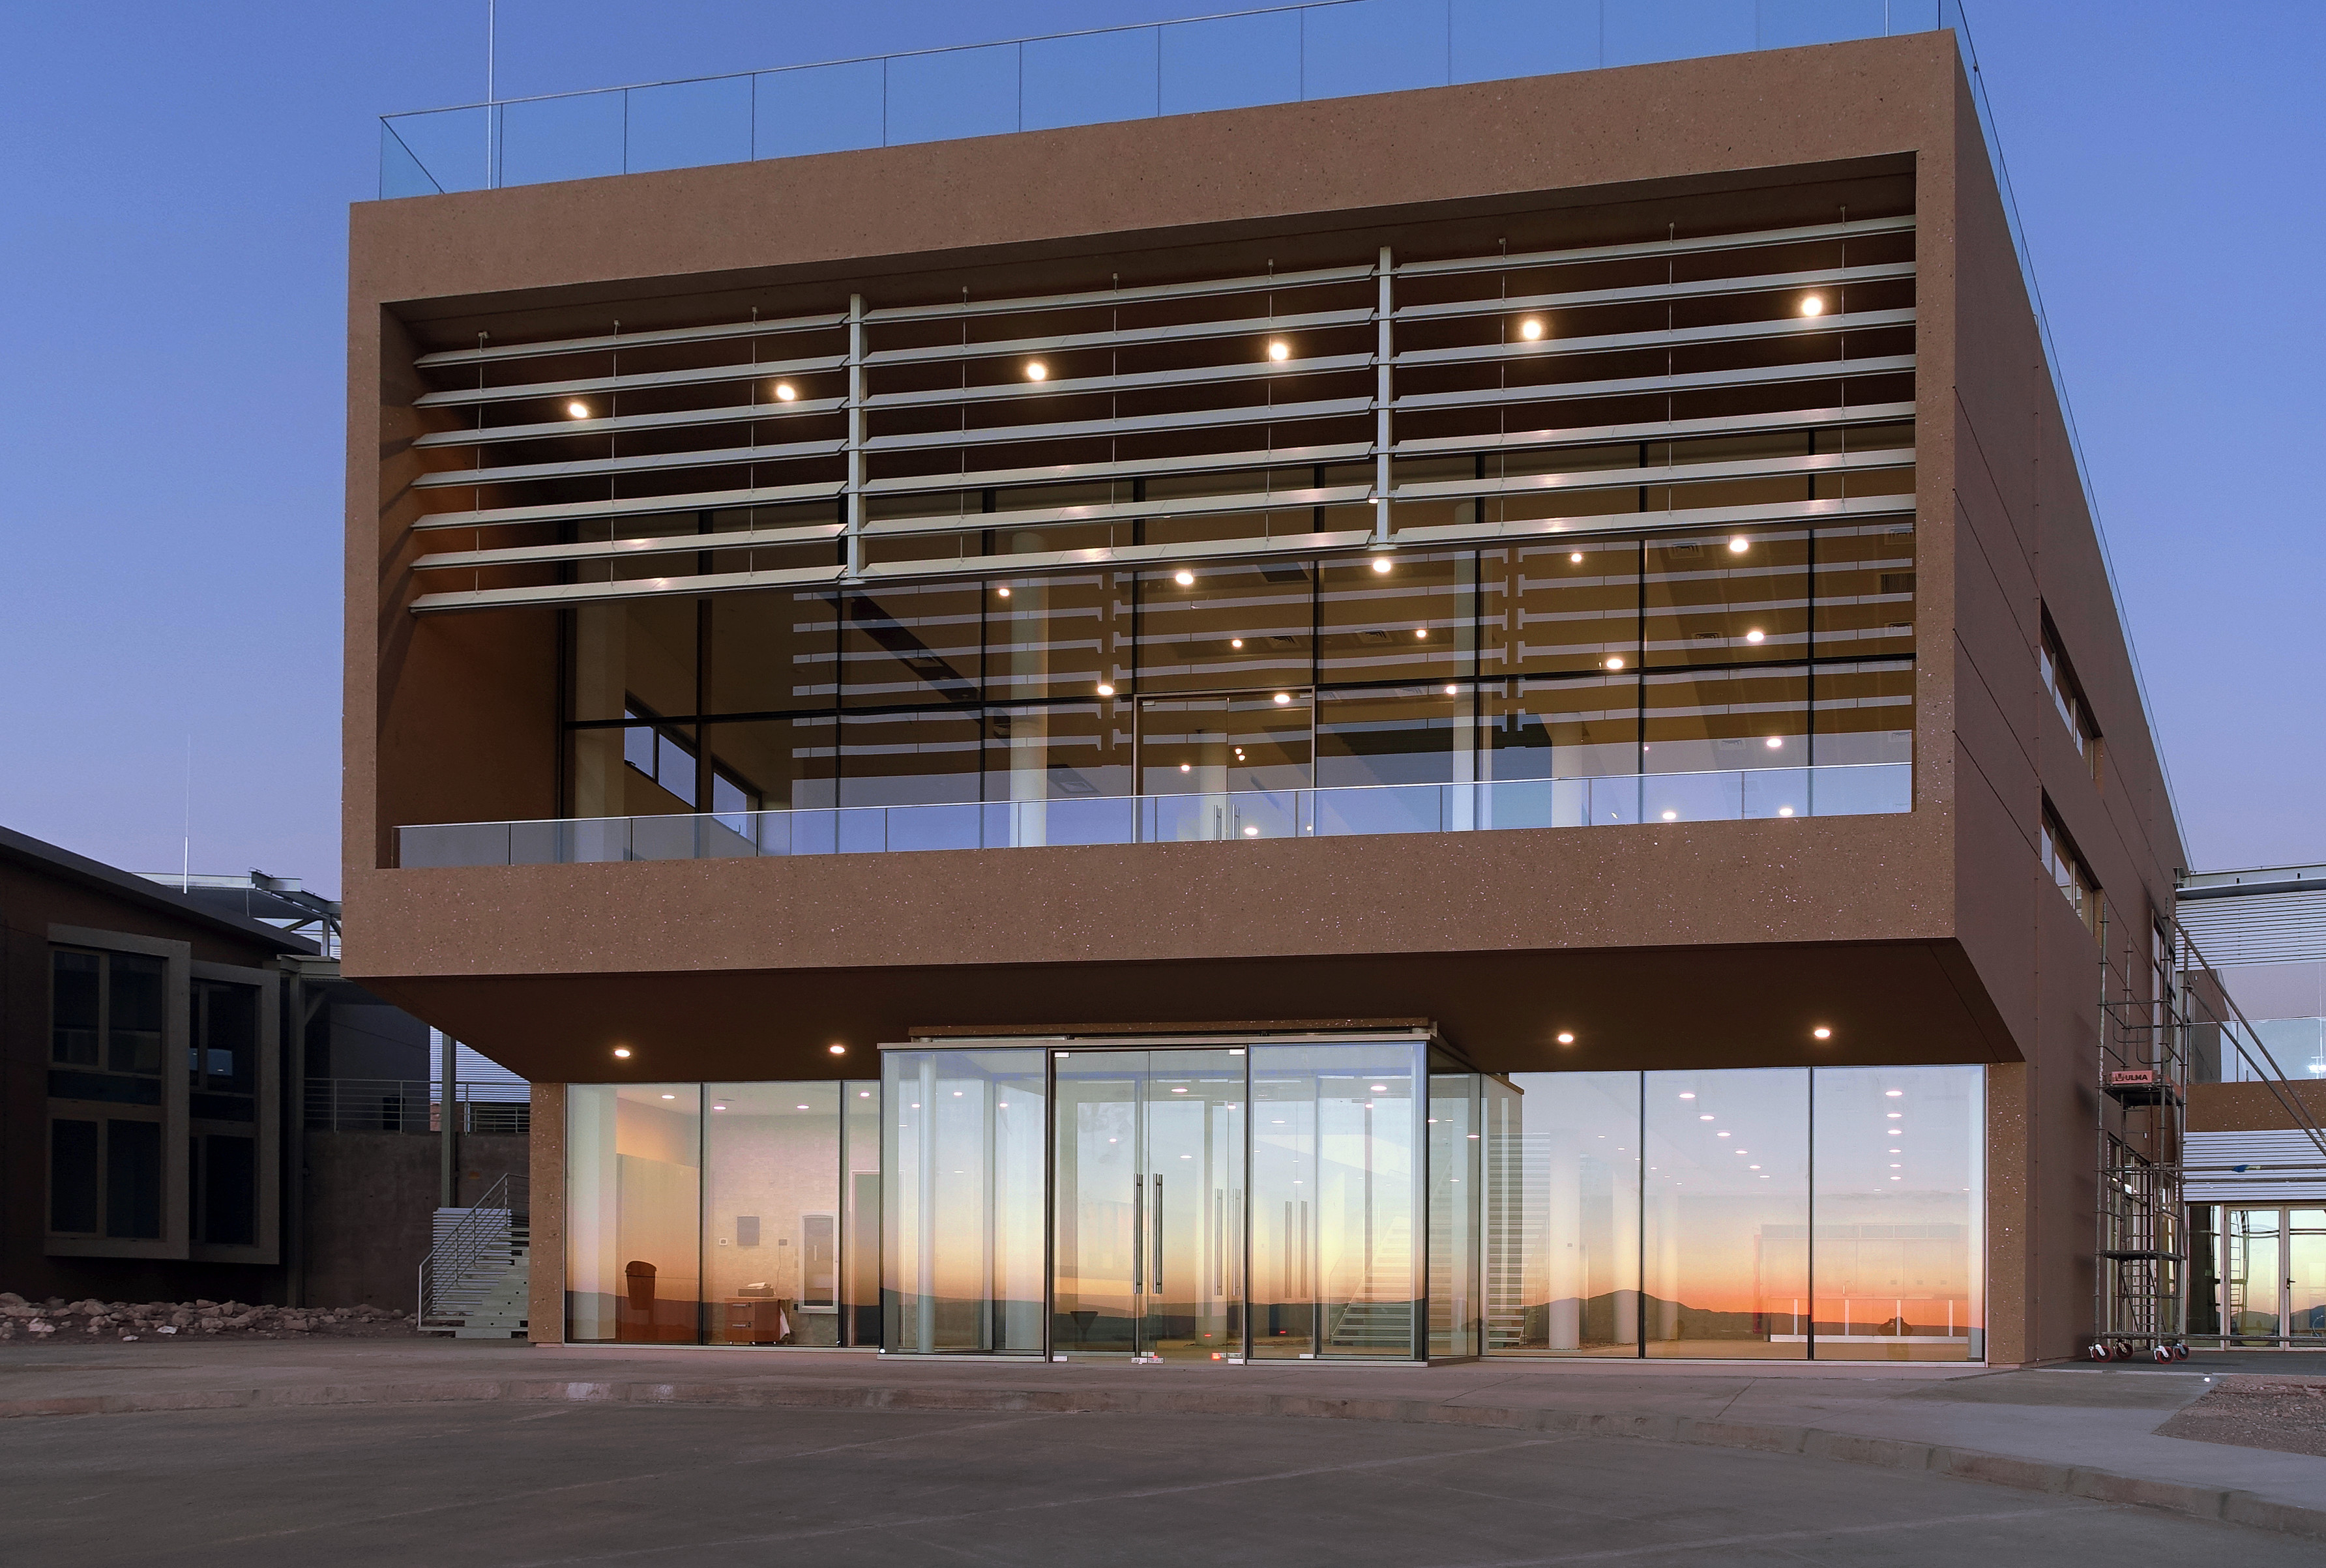

Well on its way: the ALMA Residencia

ALMA residence.

Credit: W. Wild (ESO)